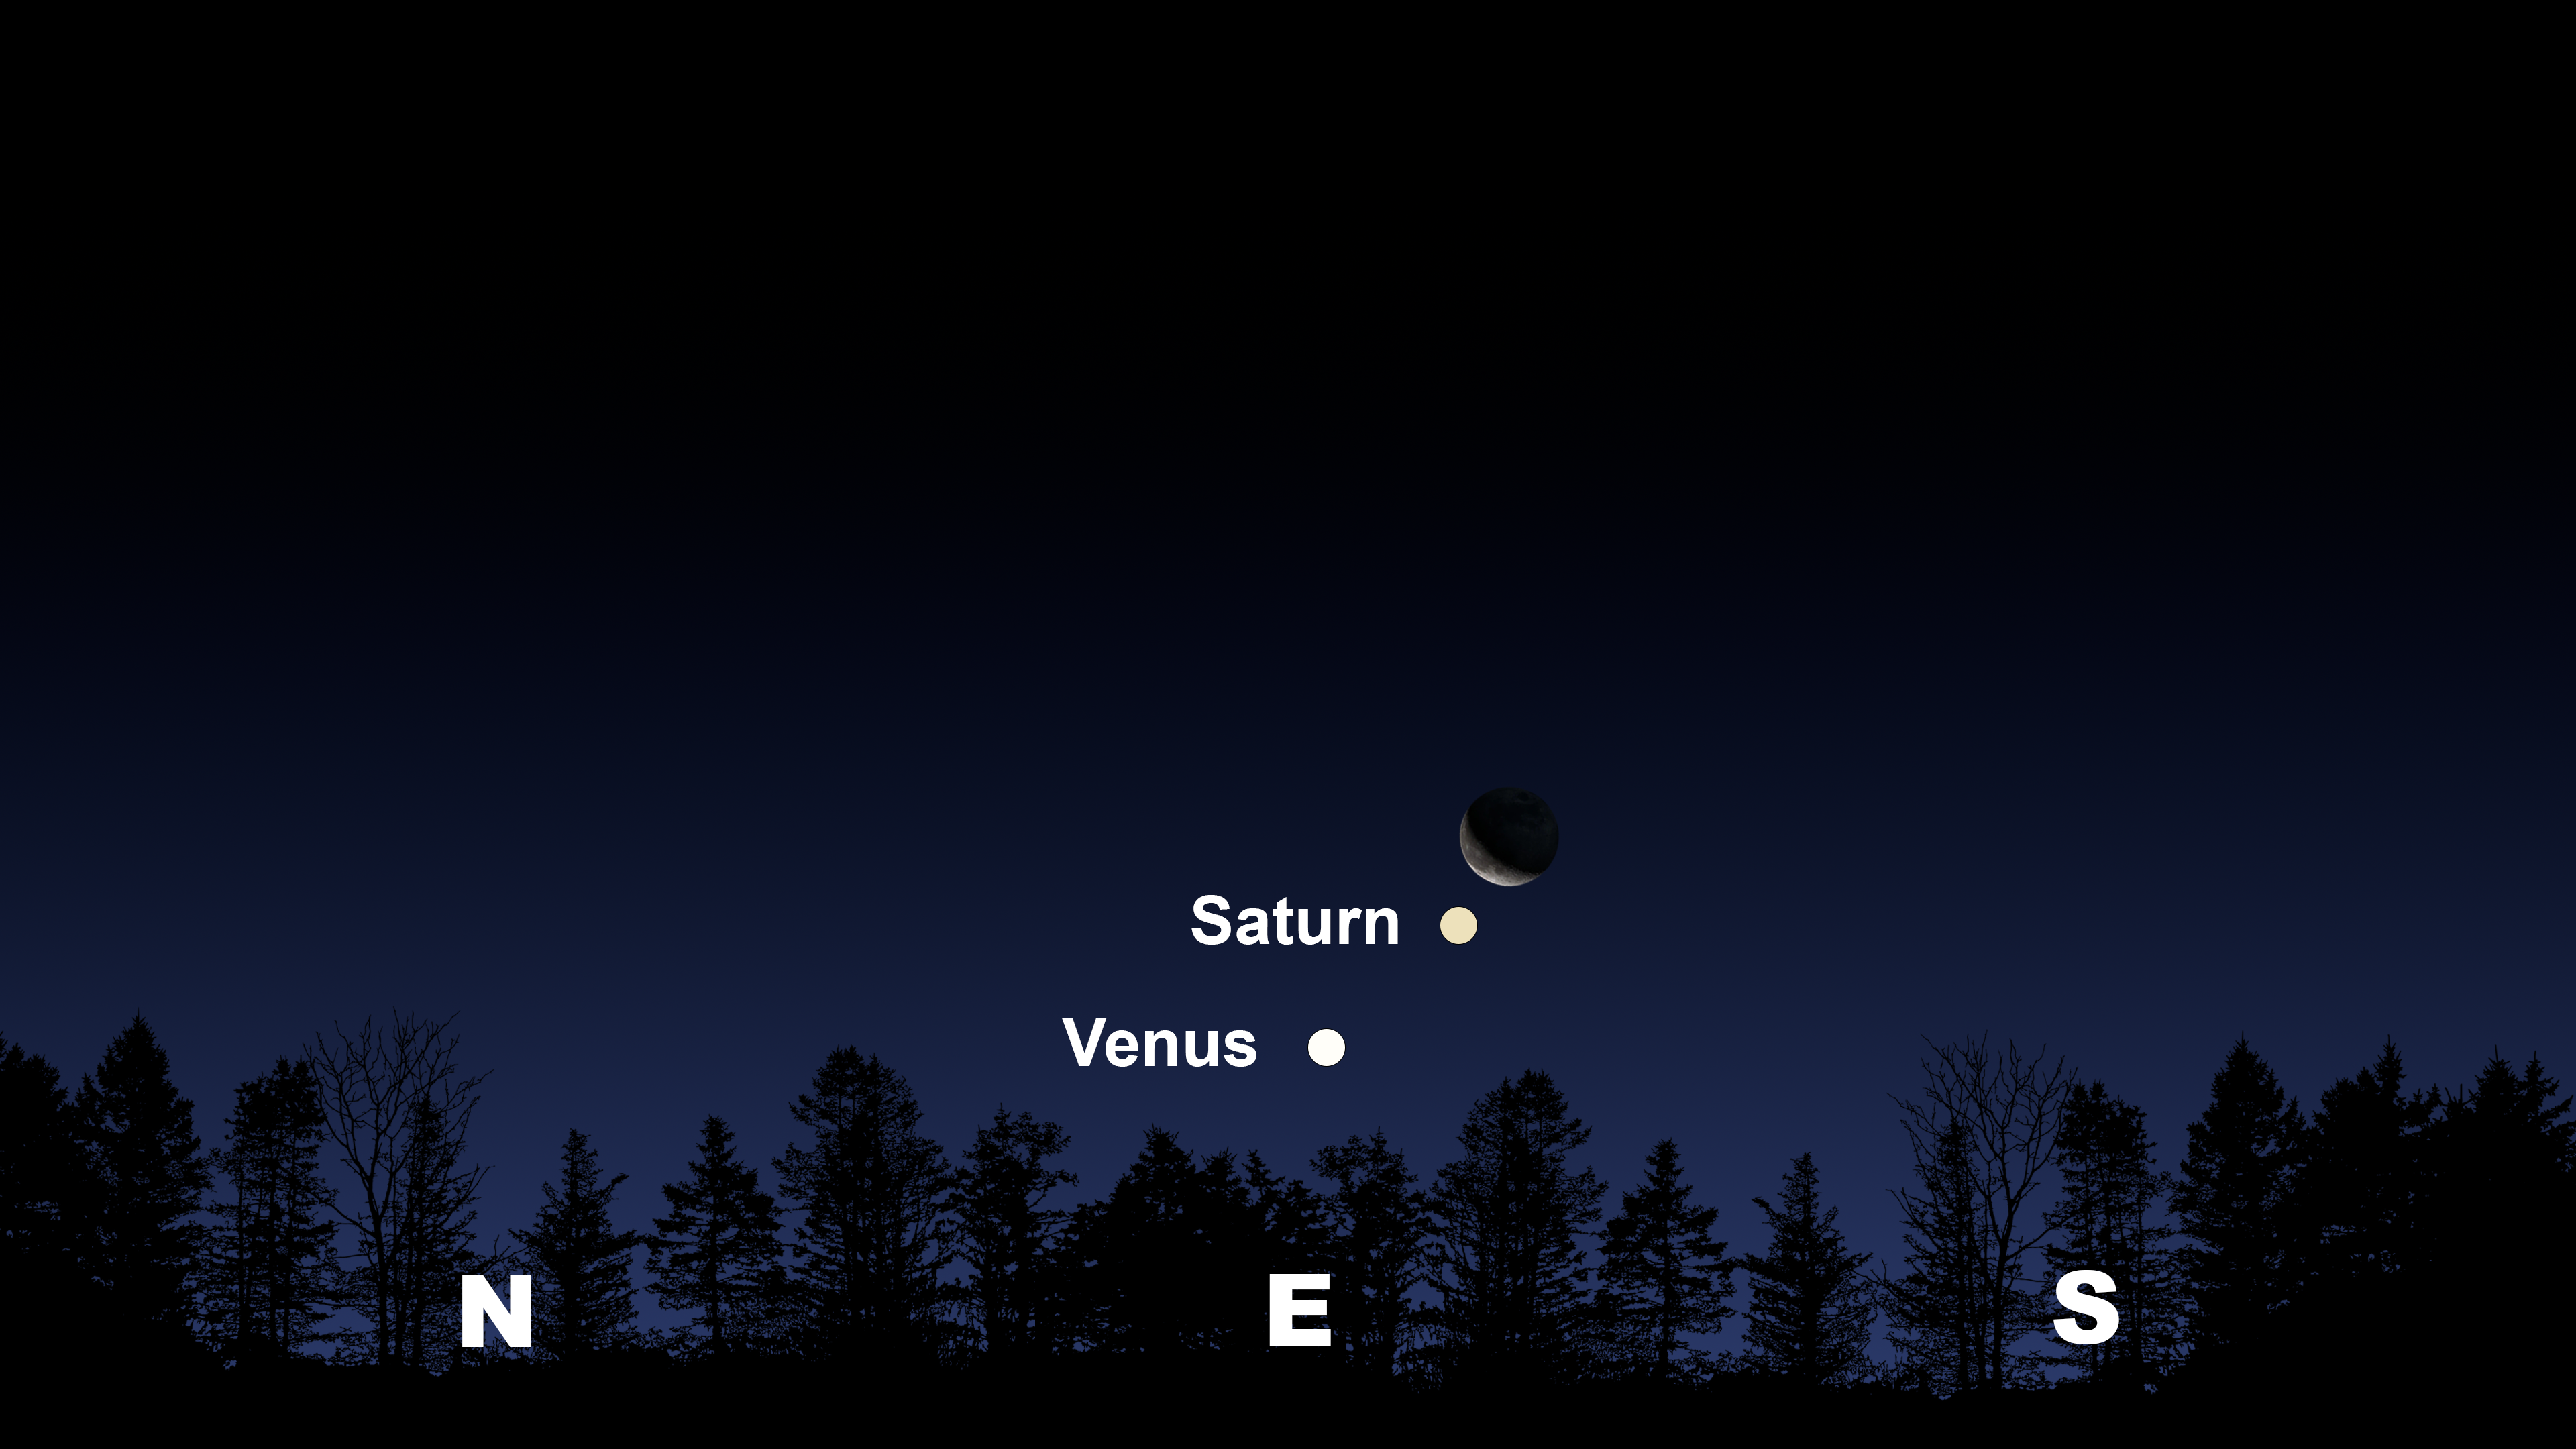

The night sky an hour before sunrise from Tucson on 22 May. Hilo will have a similar view. From La Serena, the trio will appear in the east-northeast.

Credit: NOIRLab/NSF/AURA/Stellarium/J. Davis